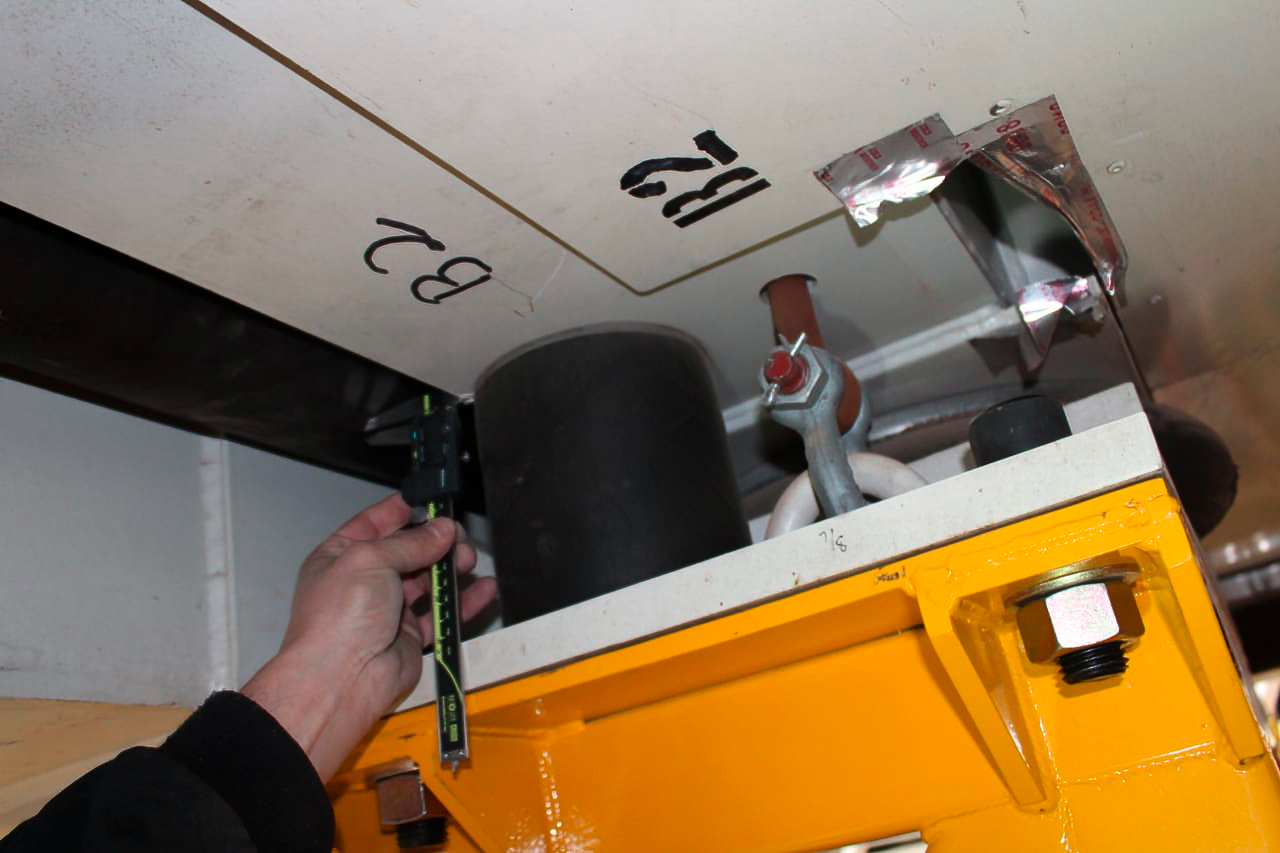

Vera C. Rubin Observatory 9 June 2020

An inspection of the summit 9 June 2020.

Credit: Rubin Observatory/NSF/AURA